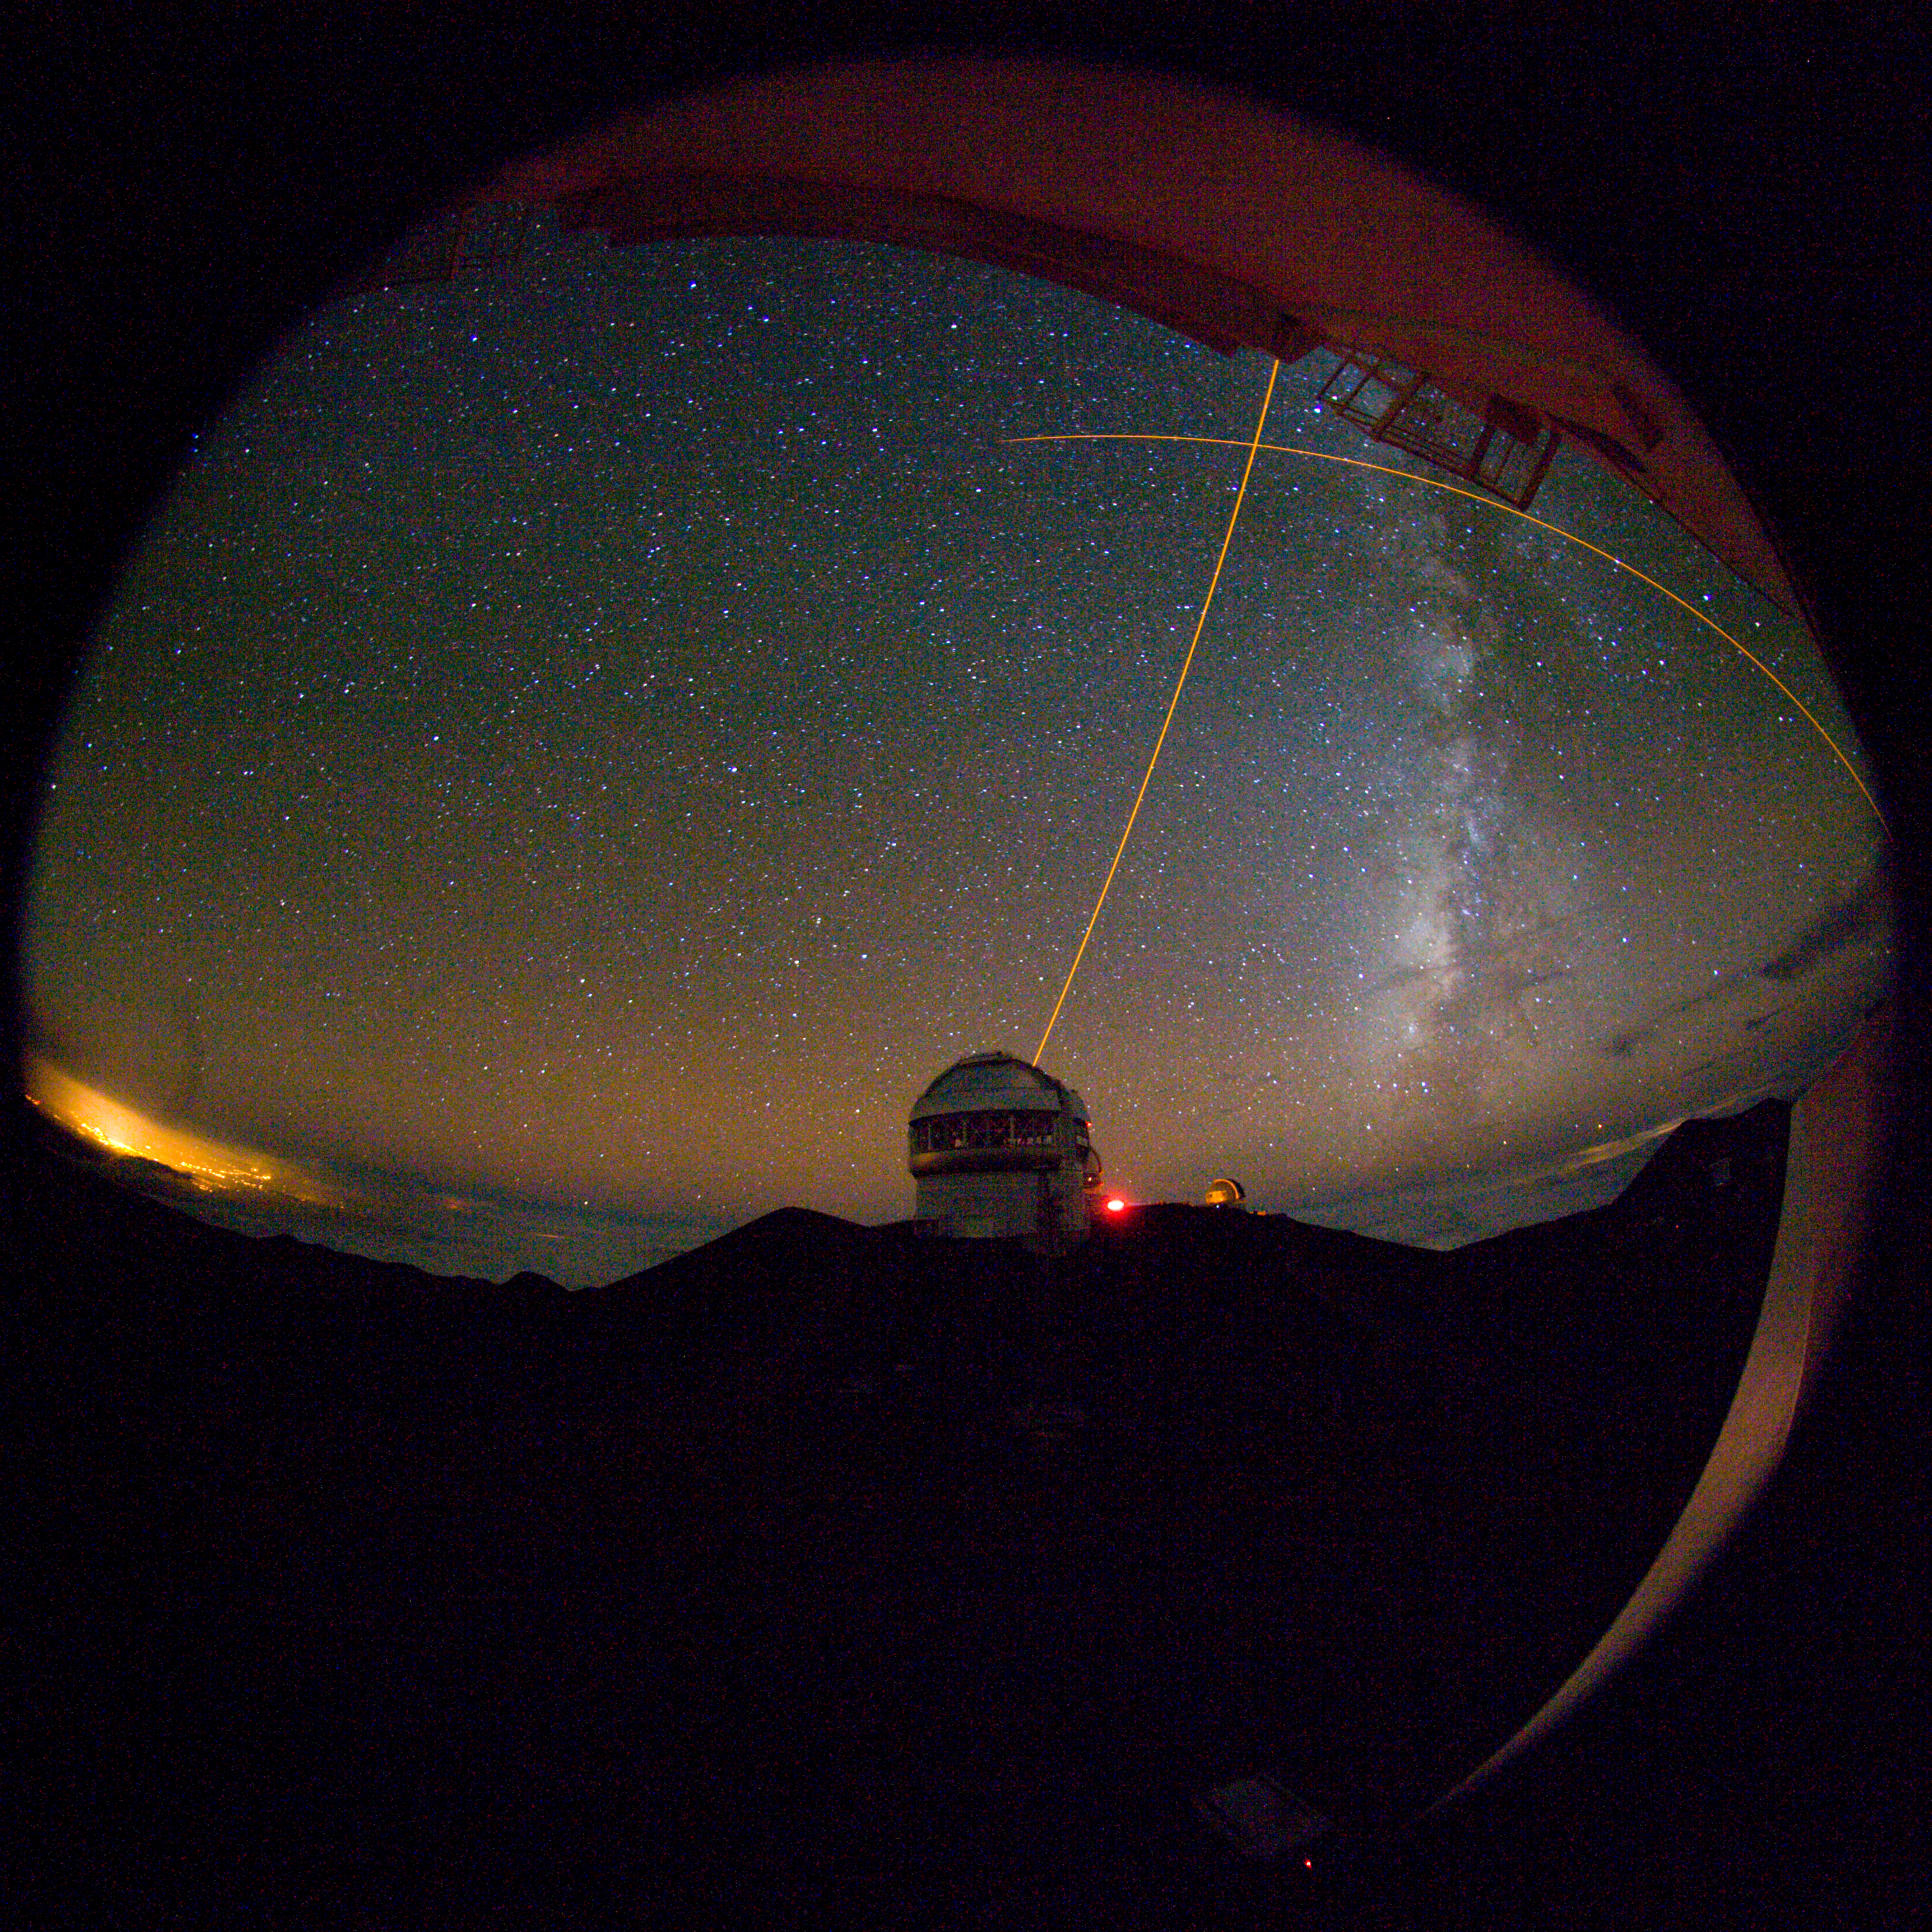

View of Gemini North from CFHT

The Gemini North telescope from the Canada-France-Hawaii Telescope. The Gemini laser guide star (LGS) can be seen during tests in October 2006. The Keck LGS is also seen at top/right.

Credit: International Gemini Observatory/NOIRLab/NSF/AURA